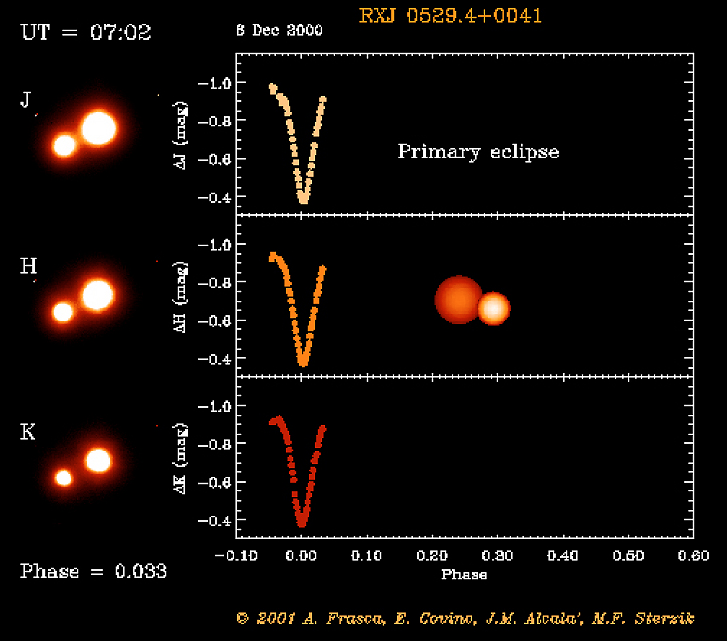

Eclipsing binary system in Orion

The RXJ 0529.4+0041 system after primary eclipse. The object RXJ 0529.4+0041 was first discovered by the X-ray satellite ROSAT. Subsequent optical spectroscopy showed this object to be a young, low-mass spectroscopic binary system. And when a team of astronomers used a 91-cm telescope at the Serra La Nave observing station on the slope of the Etna volcano (Sicily) to monitor the light curve, they also discovered that this system undergoes eclipses.

This is one of the six individual frames from the ADONIS movie of the RXJ 0529.4+0041 eclipsing, binary stellar system, corresponding to the time around the "primary" eclipse.

Credit: ESO